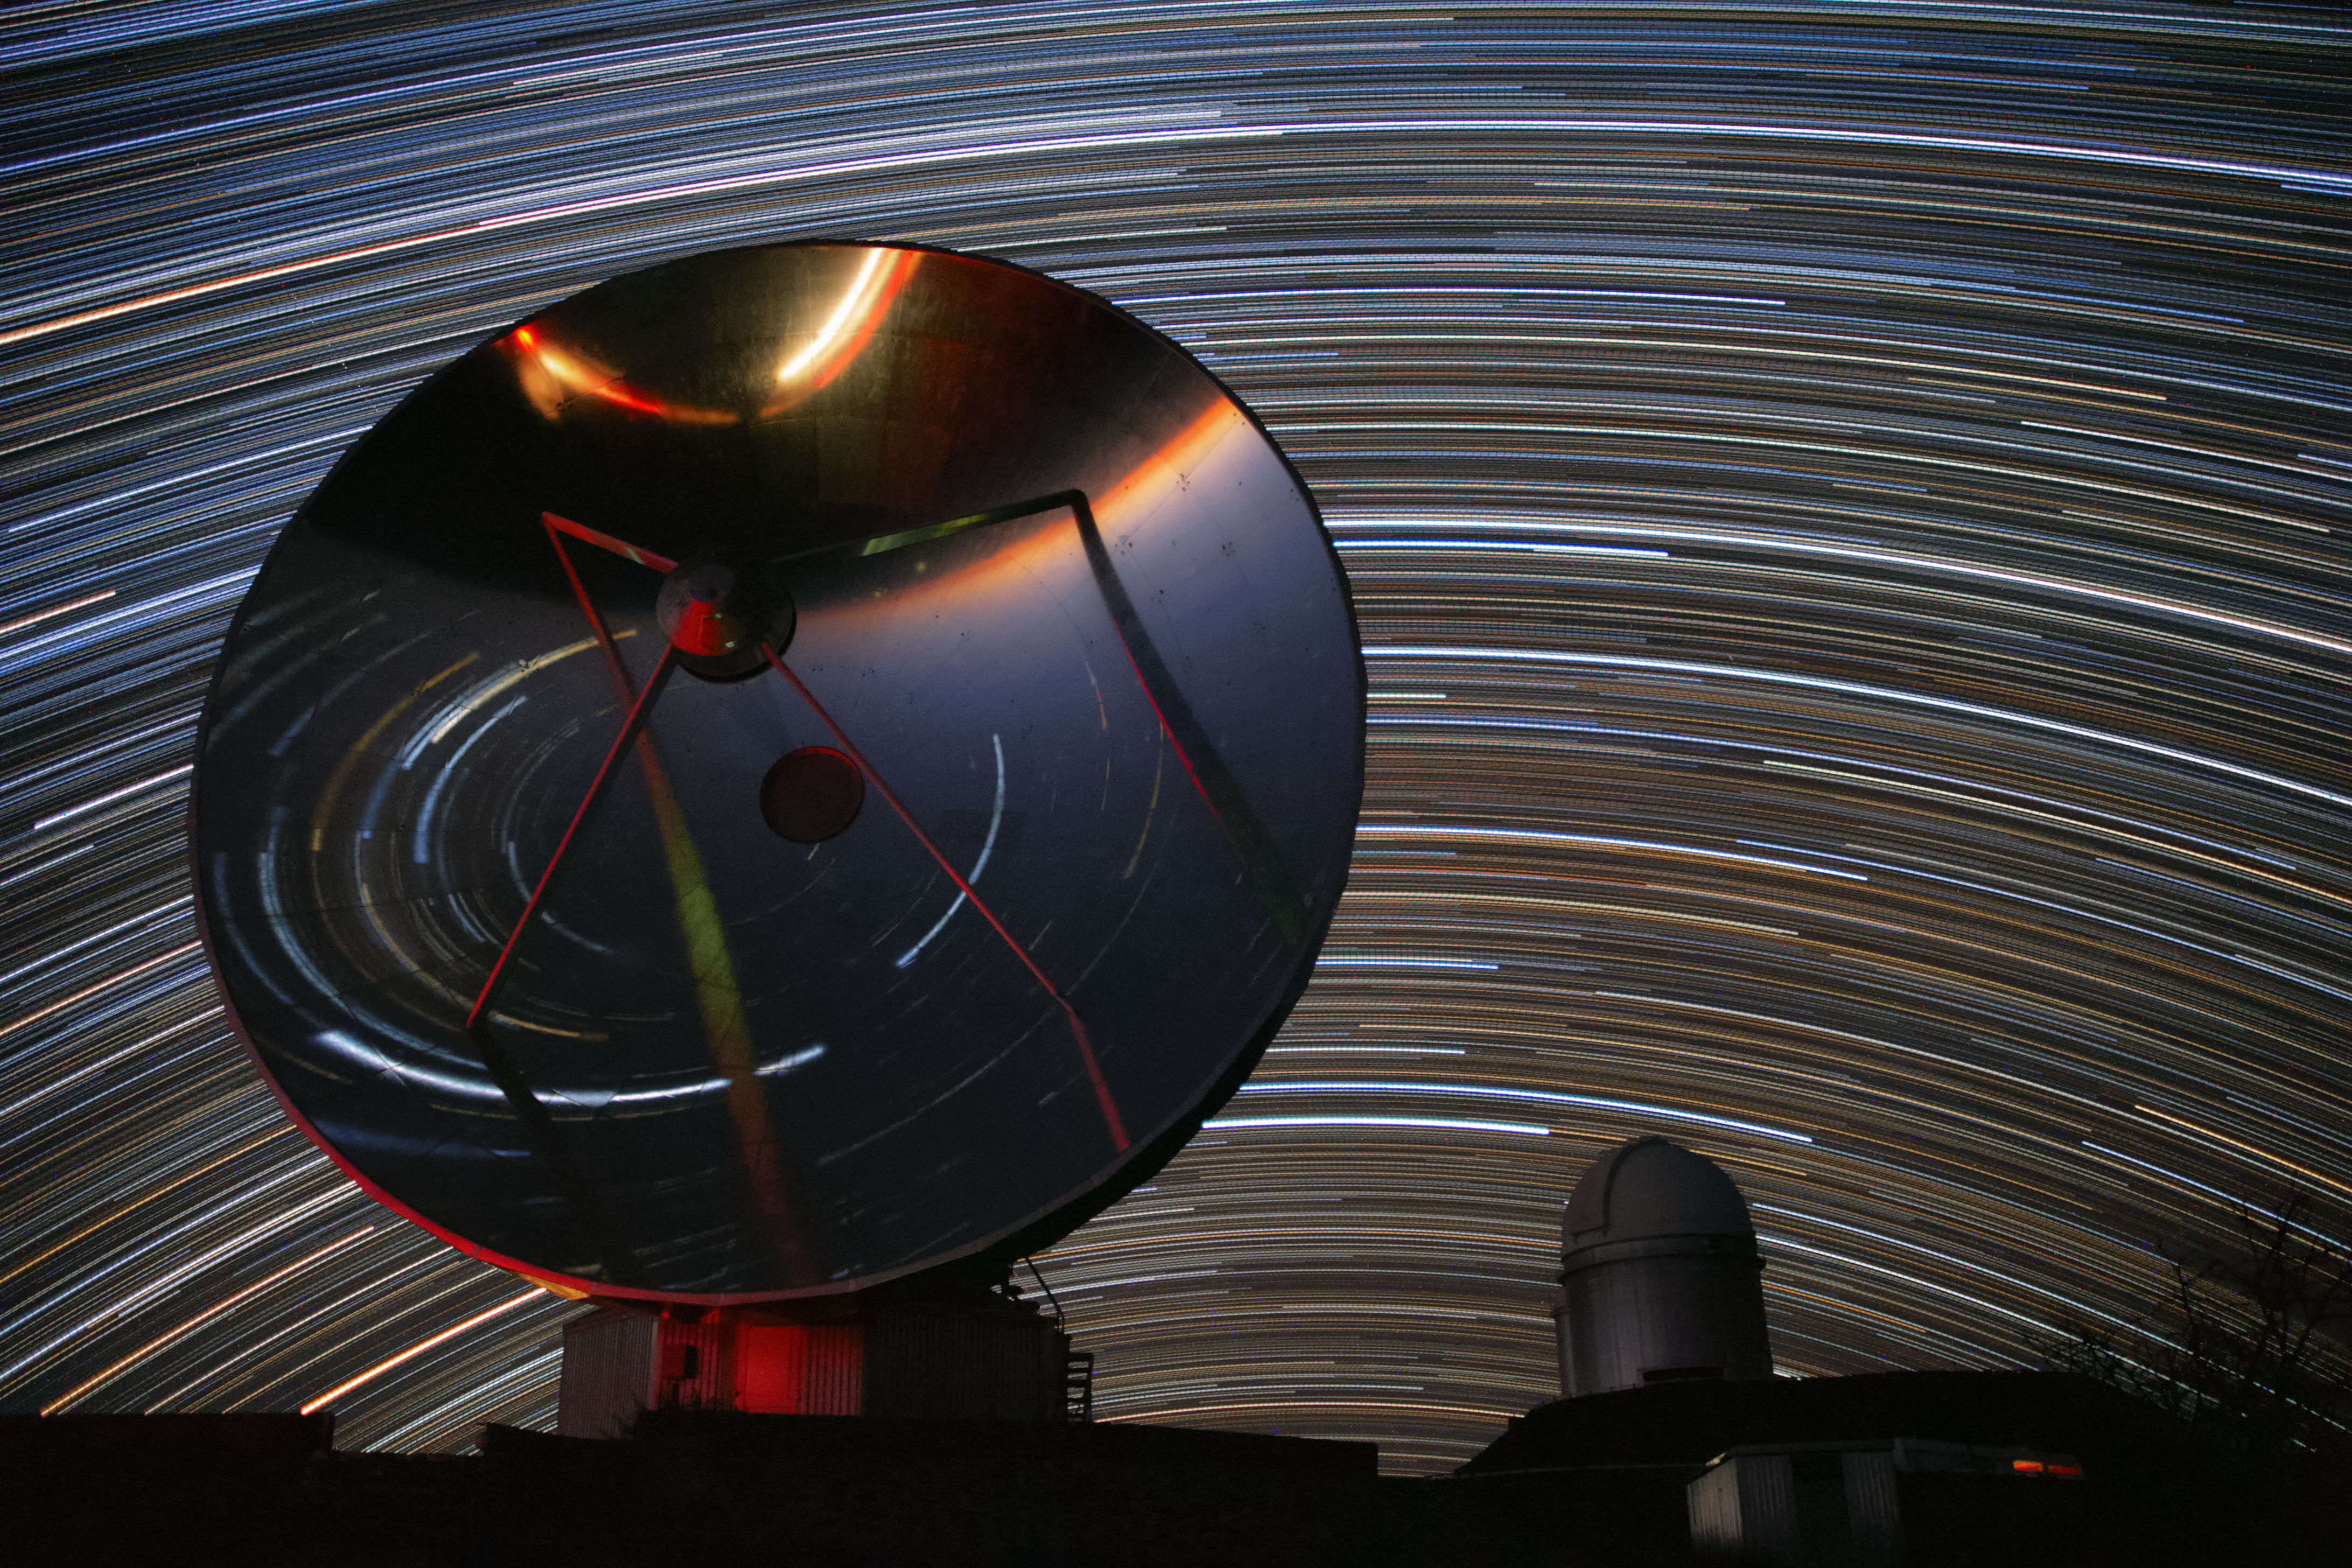

Stars circle La Silla

This image by ESO Photo Ambassador Alexandre Santerne shows the Swedish–ESO Submillimetre Telescope (SEST) on the left, alongside the ESO 3.6-metre telescope on the right. In the background bright star trails circle the La Silla Observatory where the telescopes are situated, in the outskirts of the Atacama Desert in Chile.

Star trails like these are created by using a long exposure to capture the apparent motion of the stars in the night sky as the Earth rotates. This image is a composite of 250 consecutive one-minute exposures, spanning four hours. A flipped version of the star trails is also visible as a reflection in the dish of the telescope. The reflection also includes the red lights of a car passing by.

La Silla is ESO’s first observatory and has been a major ESO stronghold since the 1960s. SEST was, at the time of construction, the only large submillimetre telescope in the southern hemisphere. Since it was decommissioned in 2003 SEST has been superseded by other submillimetre telescopes such as the Atacama Pathfinder Experiment telescope and the Atacama Large Millimeter/submillimeter Array, both located on Chile’s Chajnantor Plateau.

The ESO 3.6-metre telescope is host to HARPS, the High Accuracy Radial velocity Planet Searcher — the world's foremost exoplanet hunter.

Alexandre submitted this photograph to the Your ESO Pictures Flickr group. The Flickr group is regularly reviewed and the best photos are selected to be featured in our popular Picture of the Week series, or in our gallery.

Credit: ESO/A.Santerne